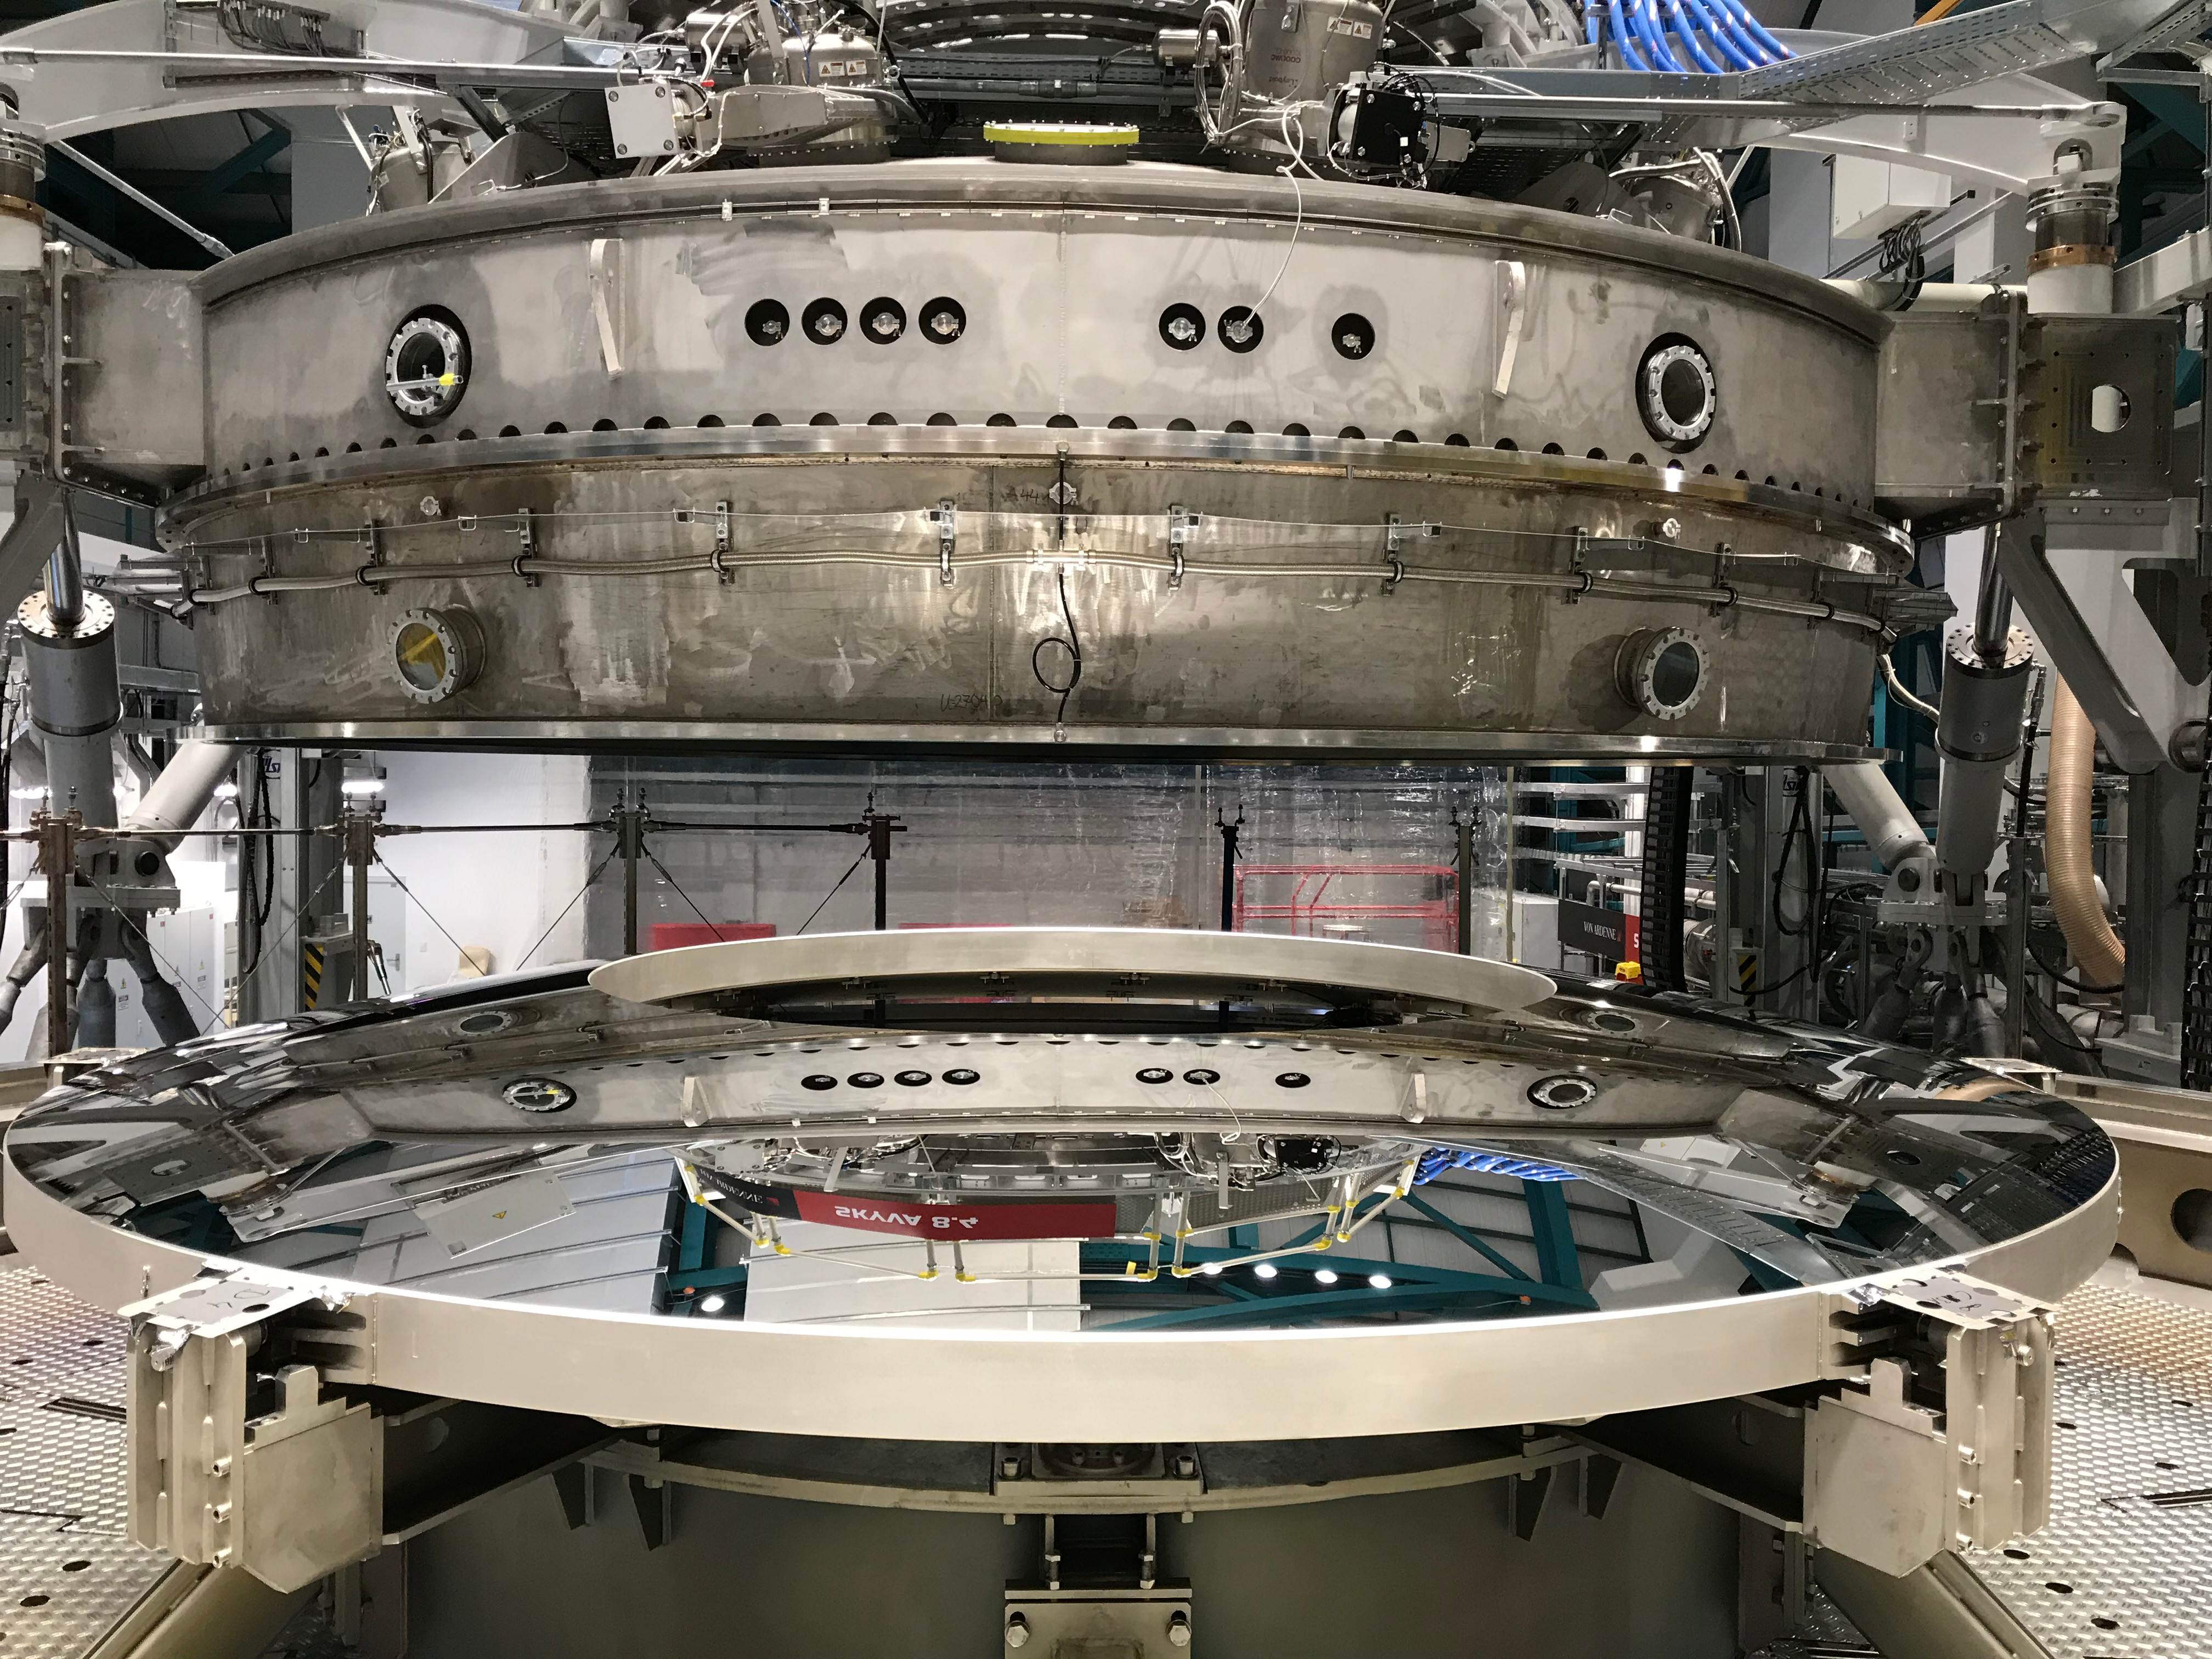

M2 Coating

The LSST Secondary Mirror (M2) was successfully coated with a silver reflective coating at the LSST summit facility building on Cerro Pachón on July 16, 2019.

Credit: Rubin Observatory/NSF/AURA